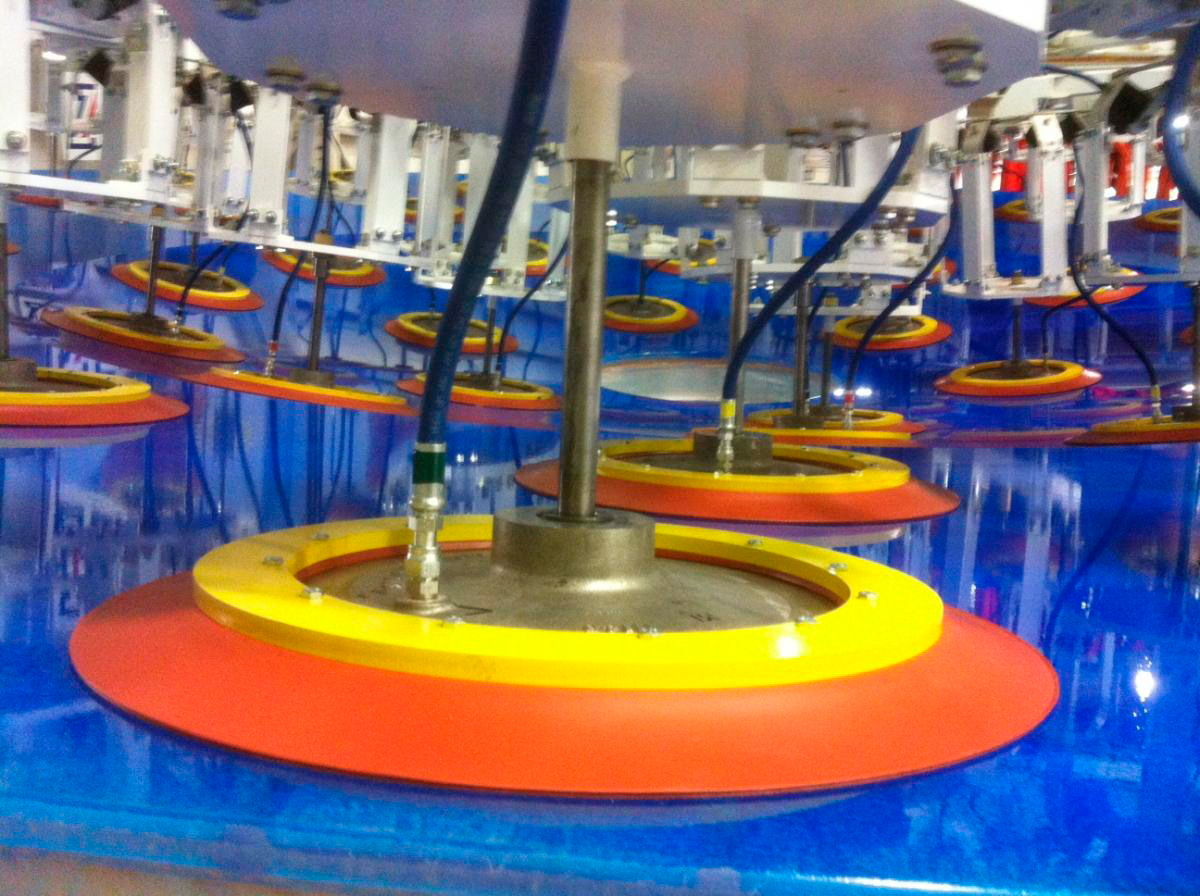

Close-up of Pads

A close-up of one of the vacuum pads after it has been secured to the mirror. The pumps were turned off and the pressure was monitored overnight and checked the following morning to ensure that there were no leaks before lifting the mirror into its container.

Credit: Rubin Observatory/NSF/AURA